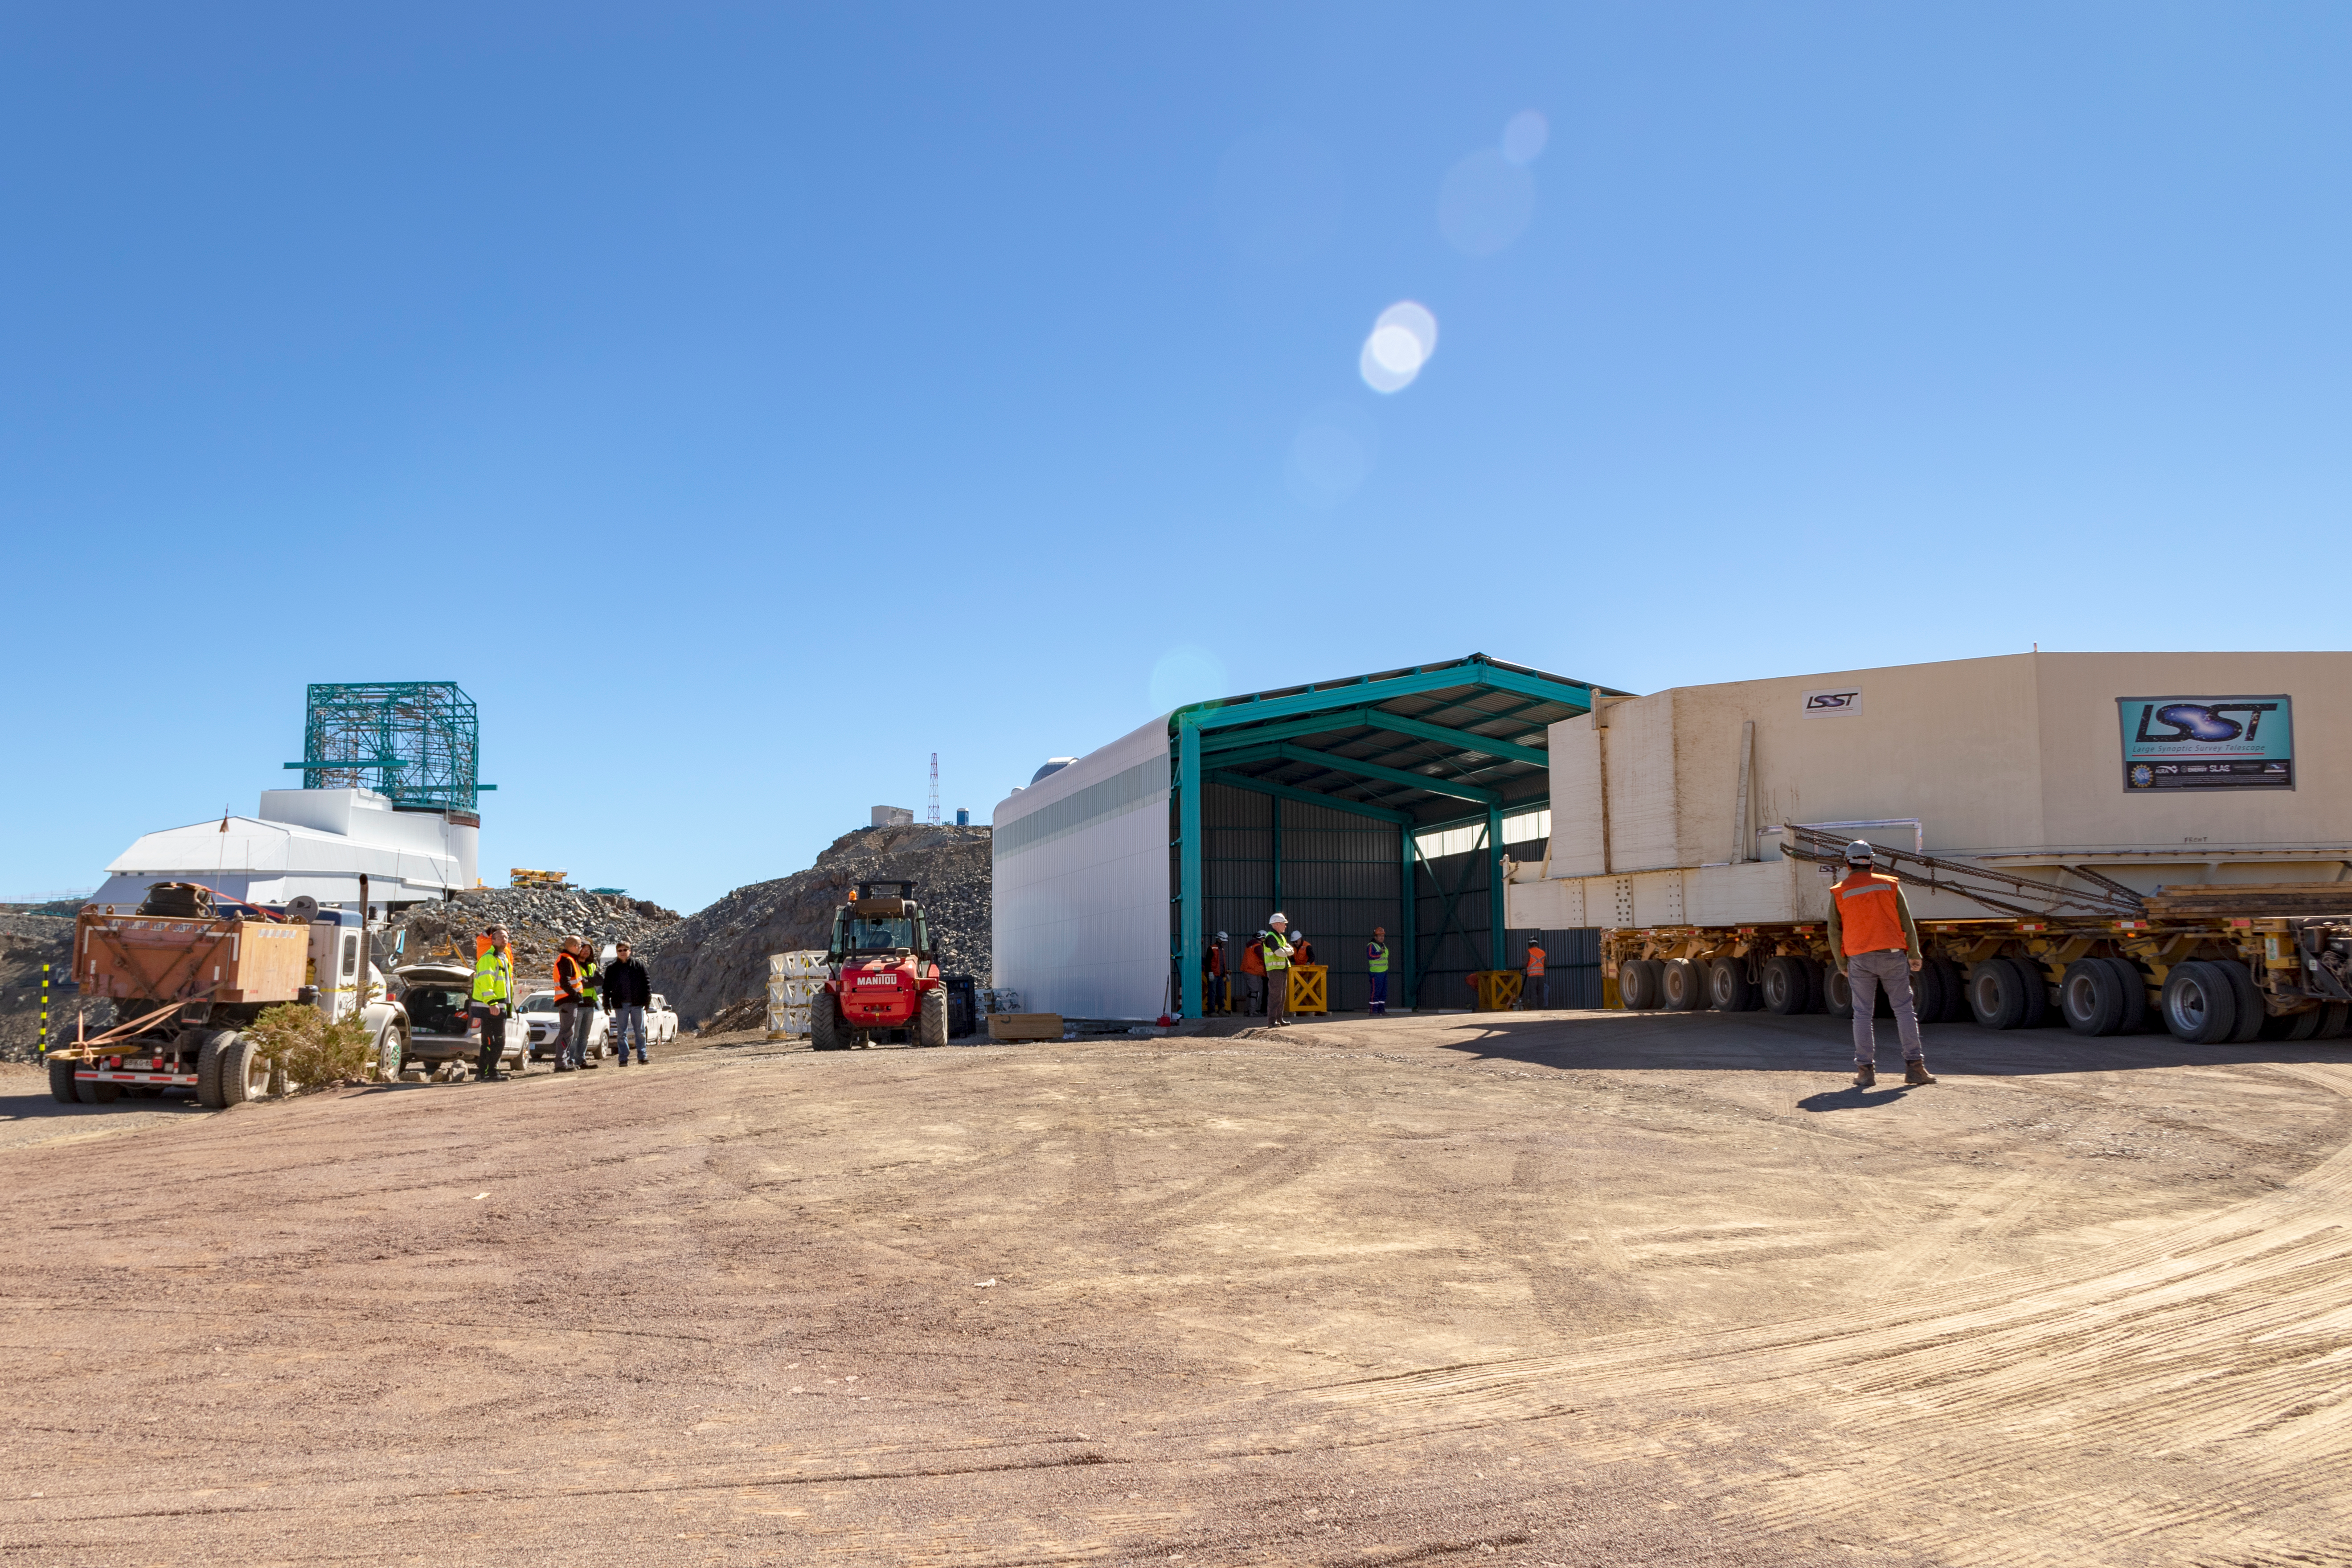

M1M3 Transported to the Summit

The LSST Primary/Tertiary Mirror (M1M3) arrived in the port of Coquimbo on May 7, and was transported to the LSST summit facility building over the next several days. It arrived on the summit on May 11, 2019.

Credit: Rubin Observatory/NSF/AURA